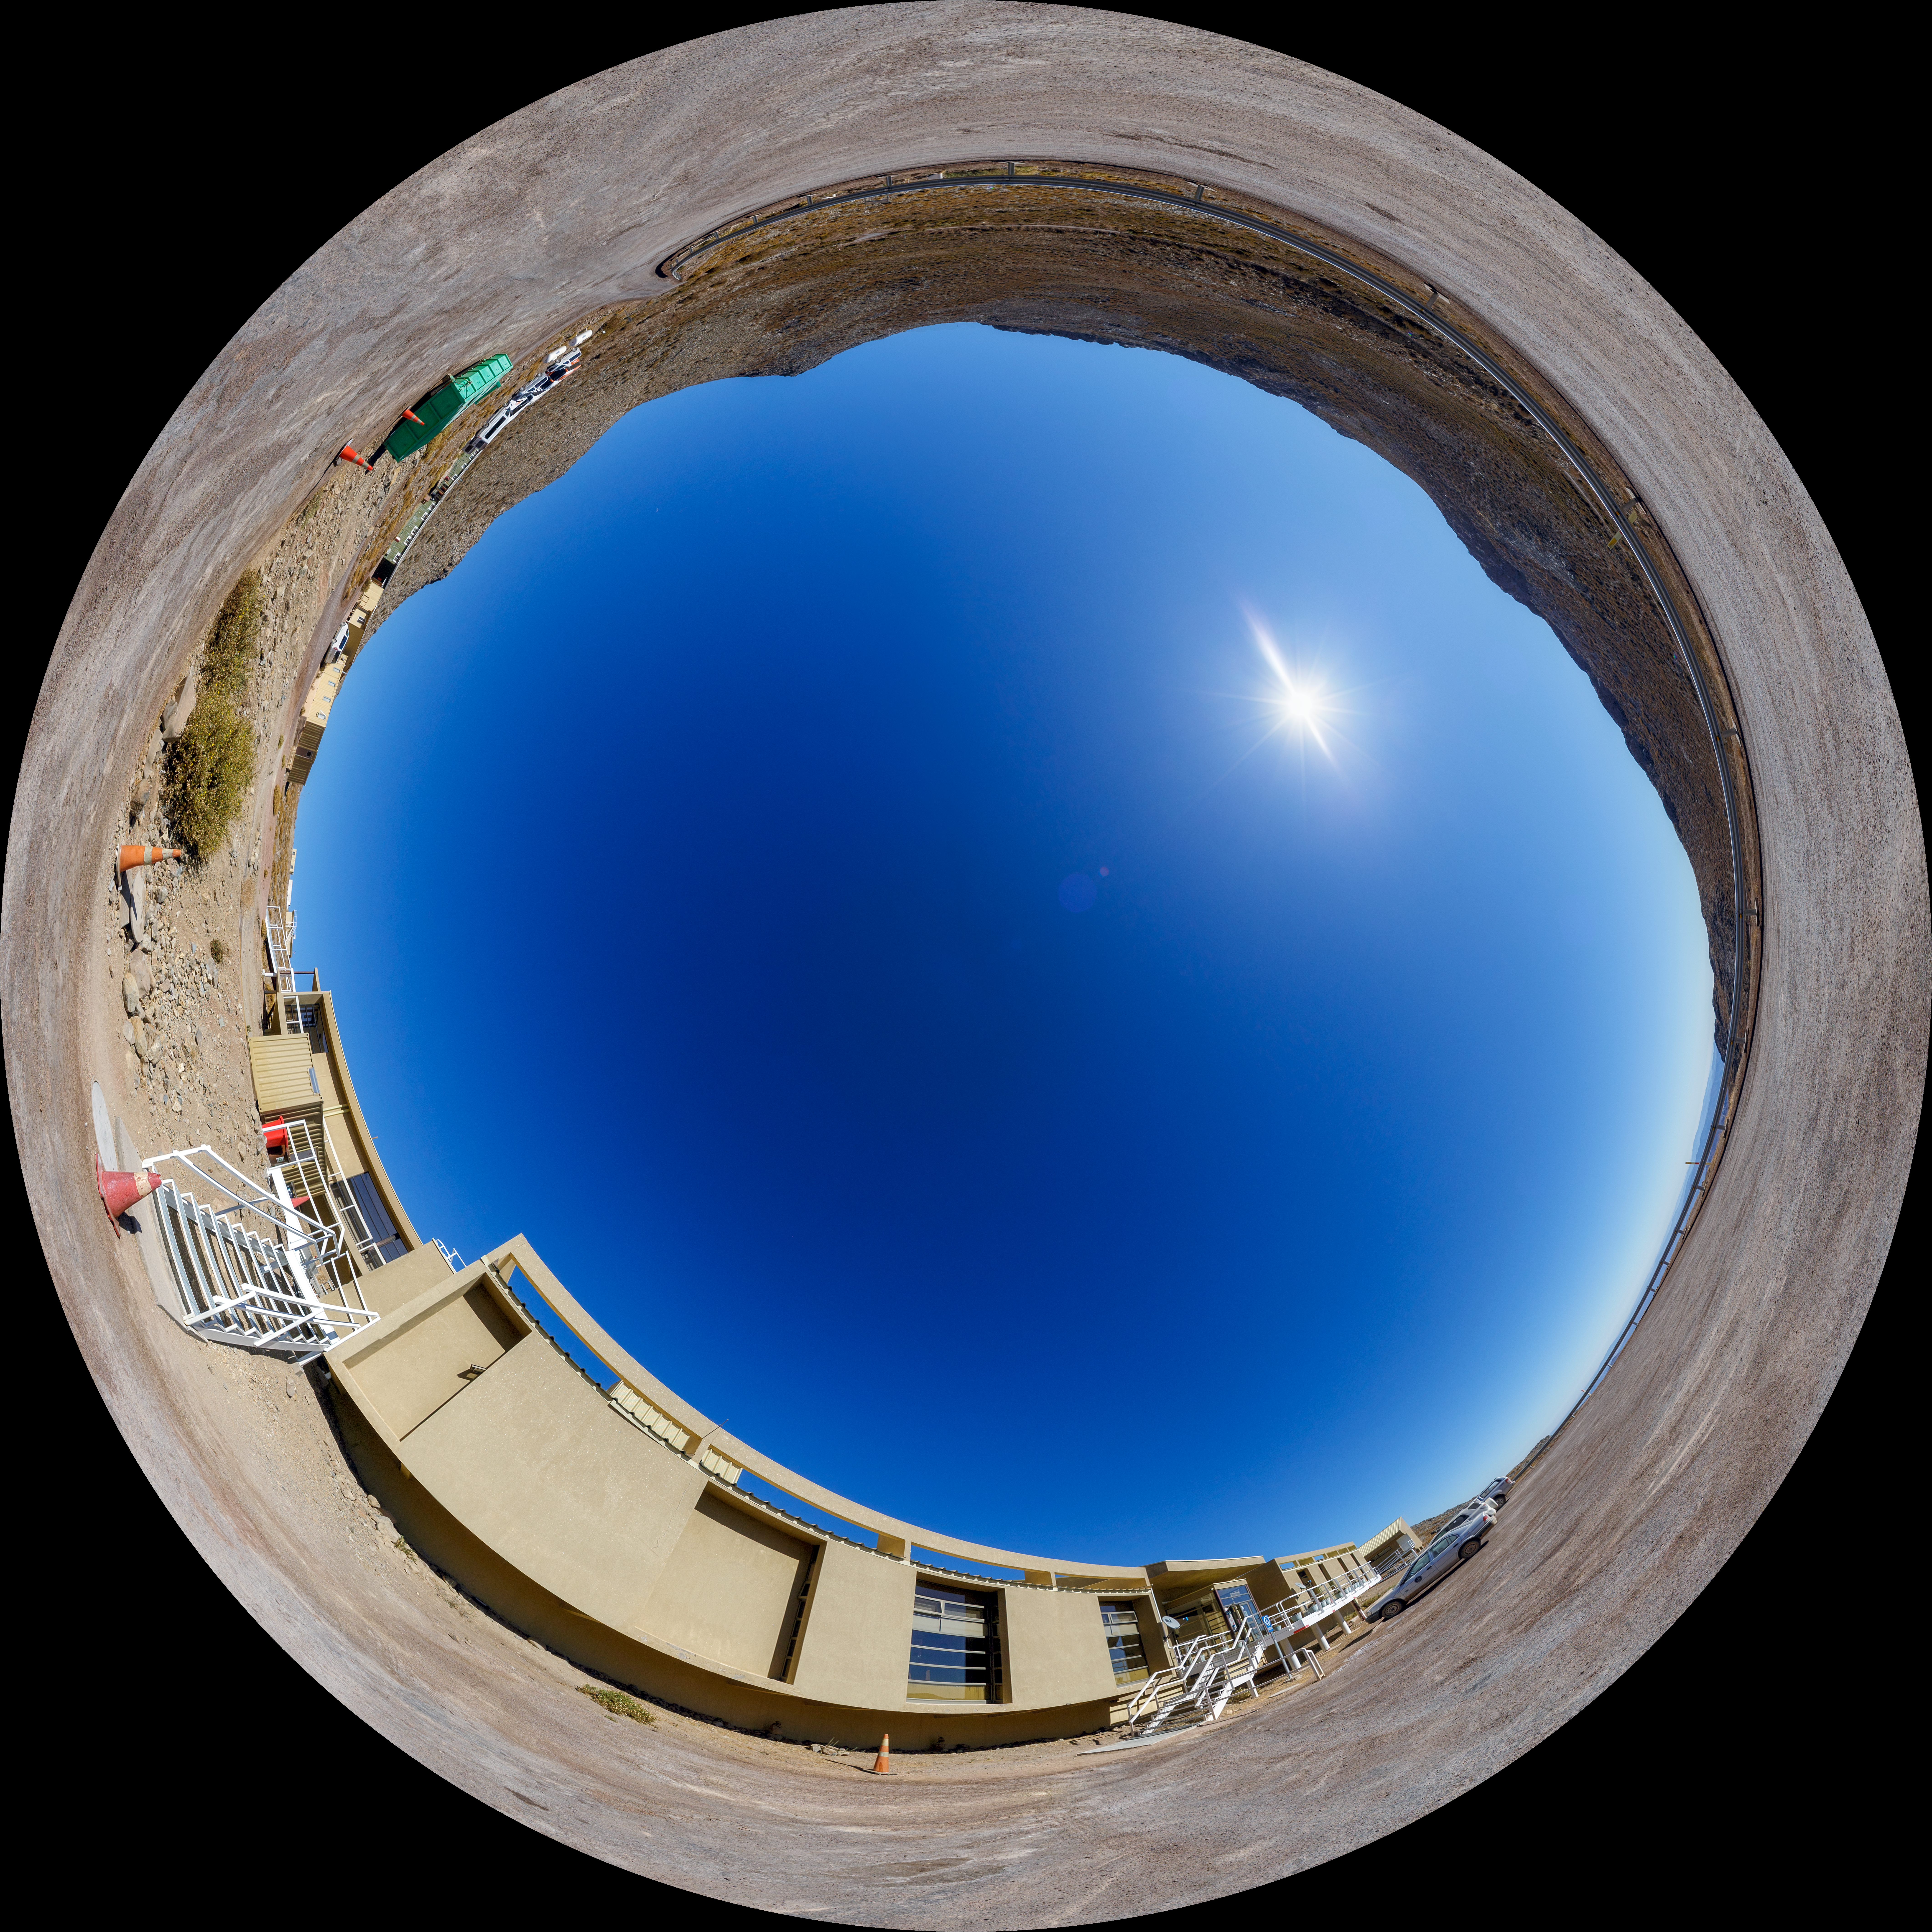

Cerro Pachón Hotel Outside Fulldome

A fisheye view of the Cerro Pachón hotel, part of the International Gemini Observatory, a program of NSF NOIRLab.

Credit: NOIRLab/AURA/NSF/P. Horálek